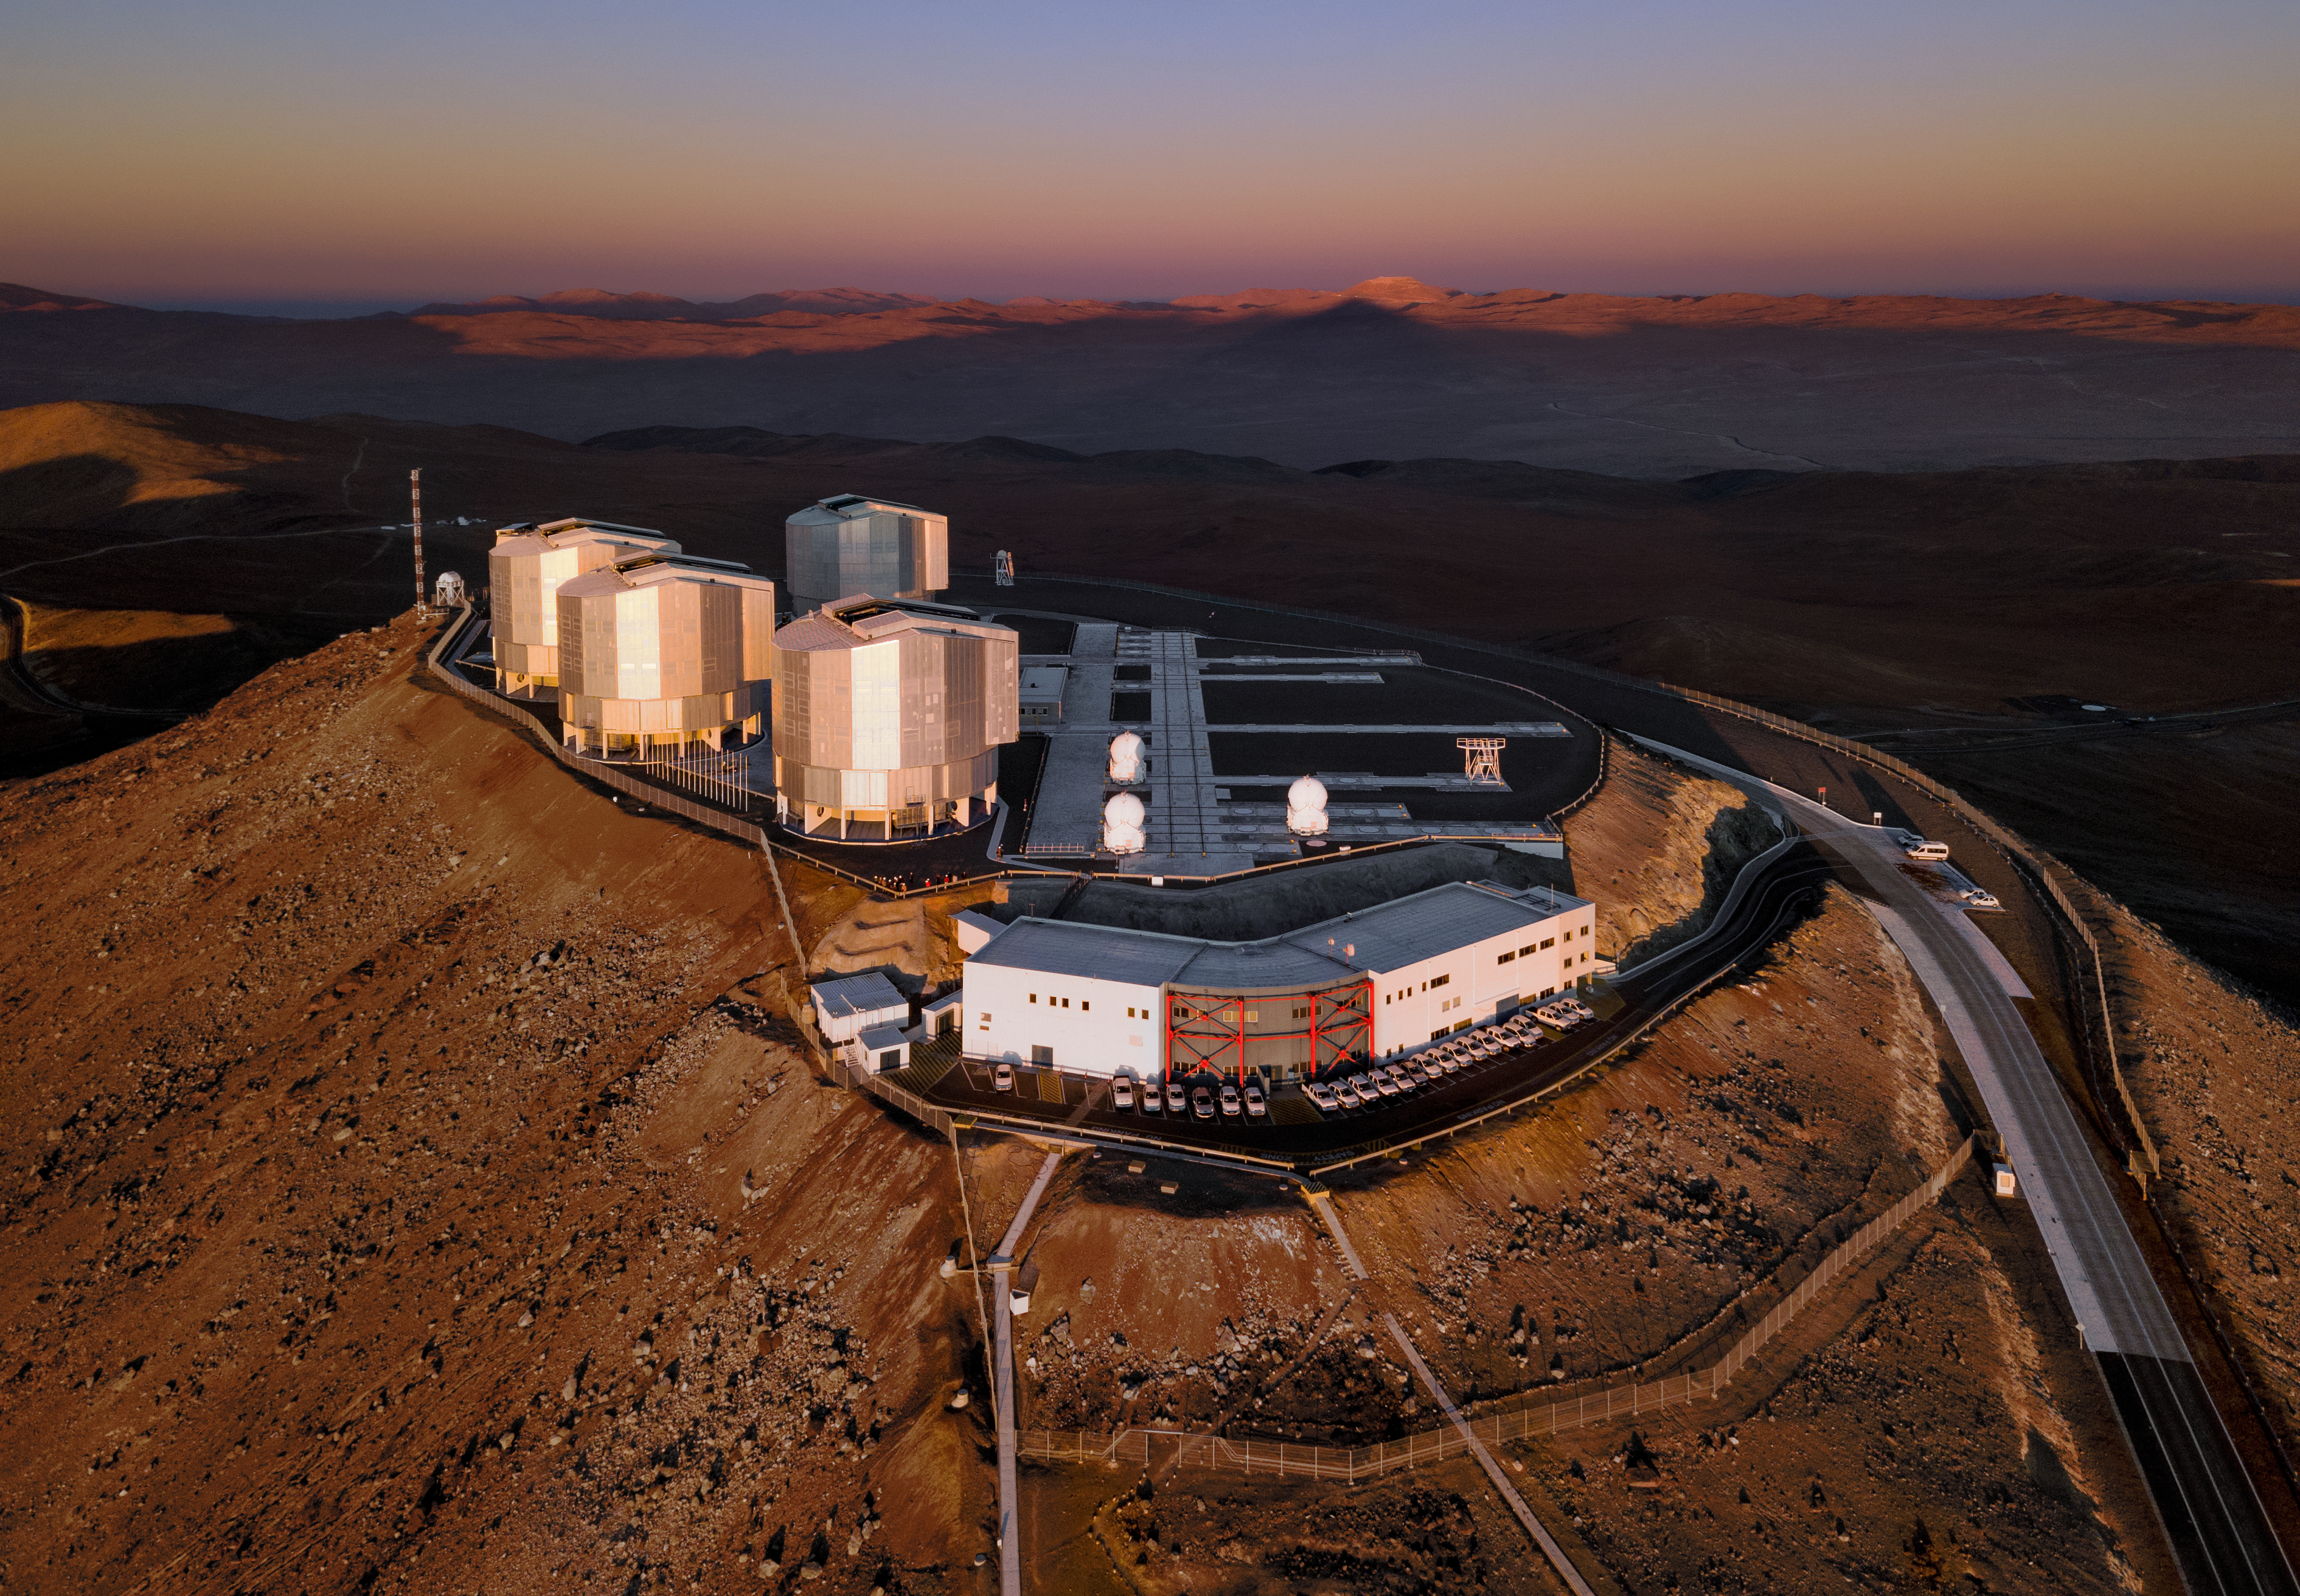

Sunset behind the VLT

The four Unit Telescopes of ESO's Very Large Telescope are seen in this beautiful drone image, looking up to the wonderful Chilean skies.

Sat on top of the Cerro Paranal mountain, Paranal Observatory is situated in what is thought to be the driest area on Earth — an ideal location to observe the skies with as little interference from moisture in the atmosphere as possible.

Behind Paranal, Cerro Armazones can be seen raising its head near the horizon, mysteriously aligned with the shadow of Paranal infront.

Credit: G. Hüdepohl (atacamaphoto.com)/ESO